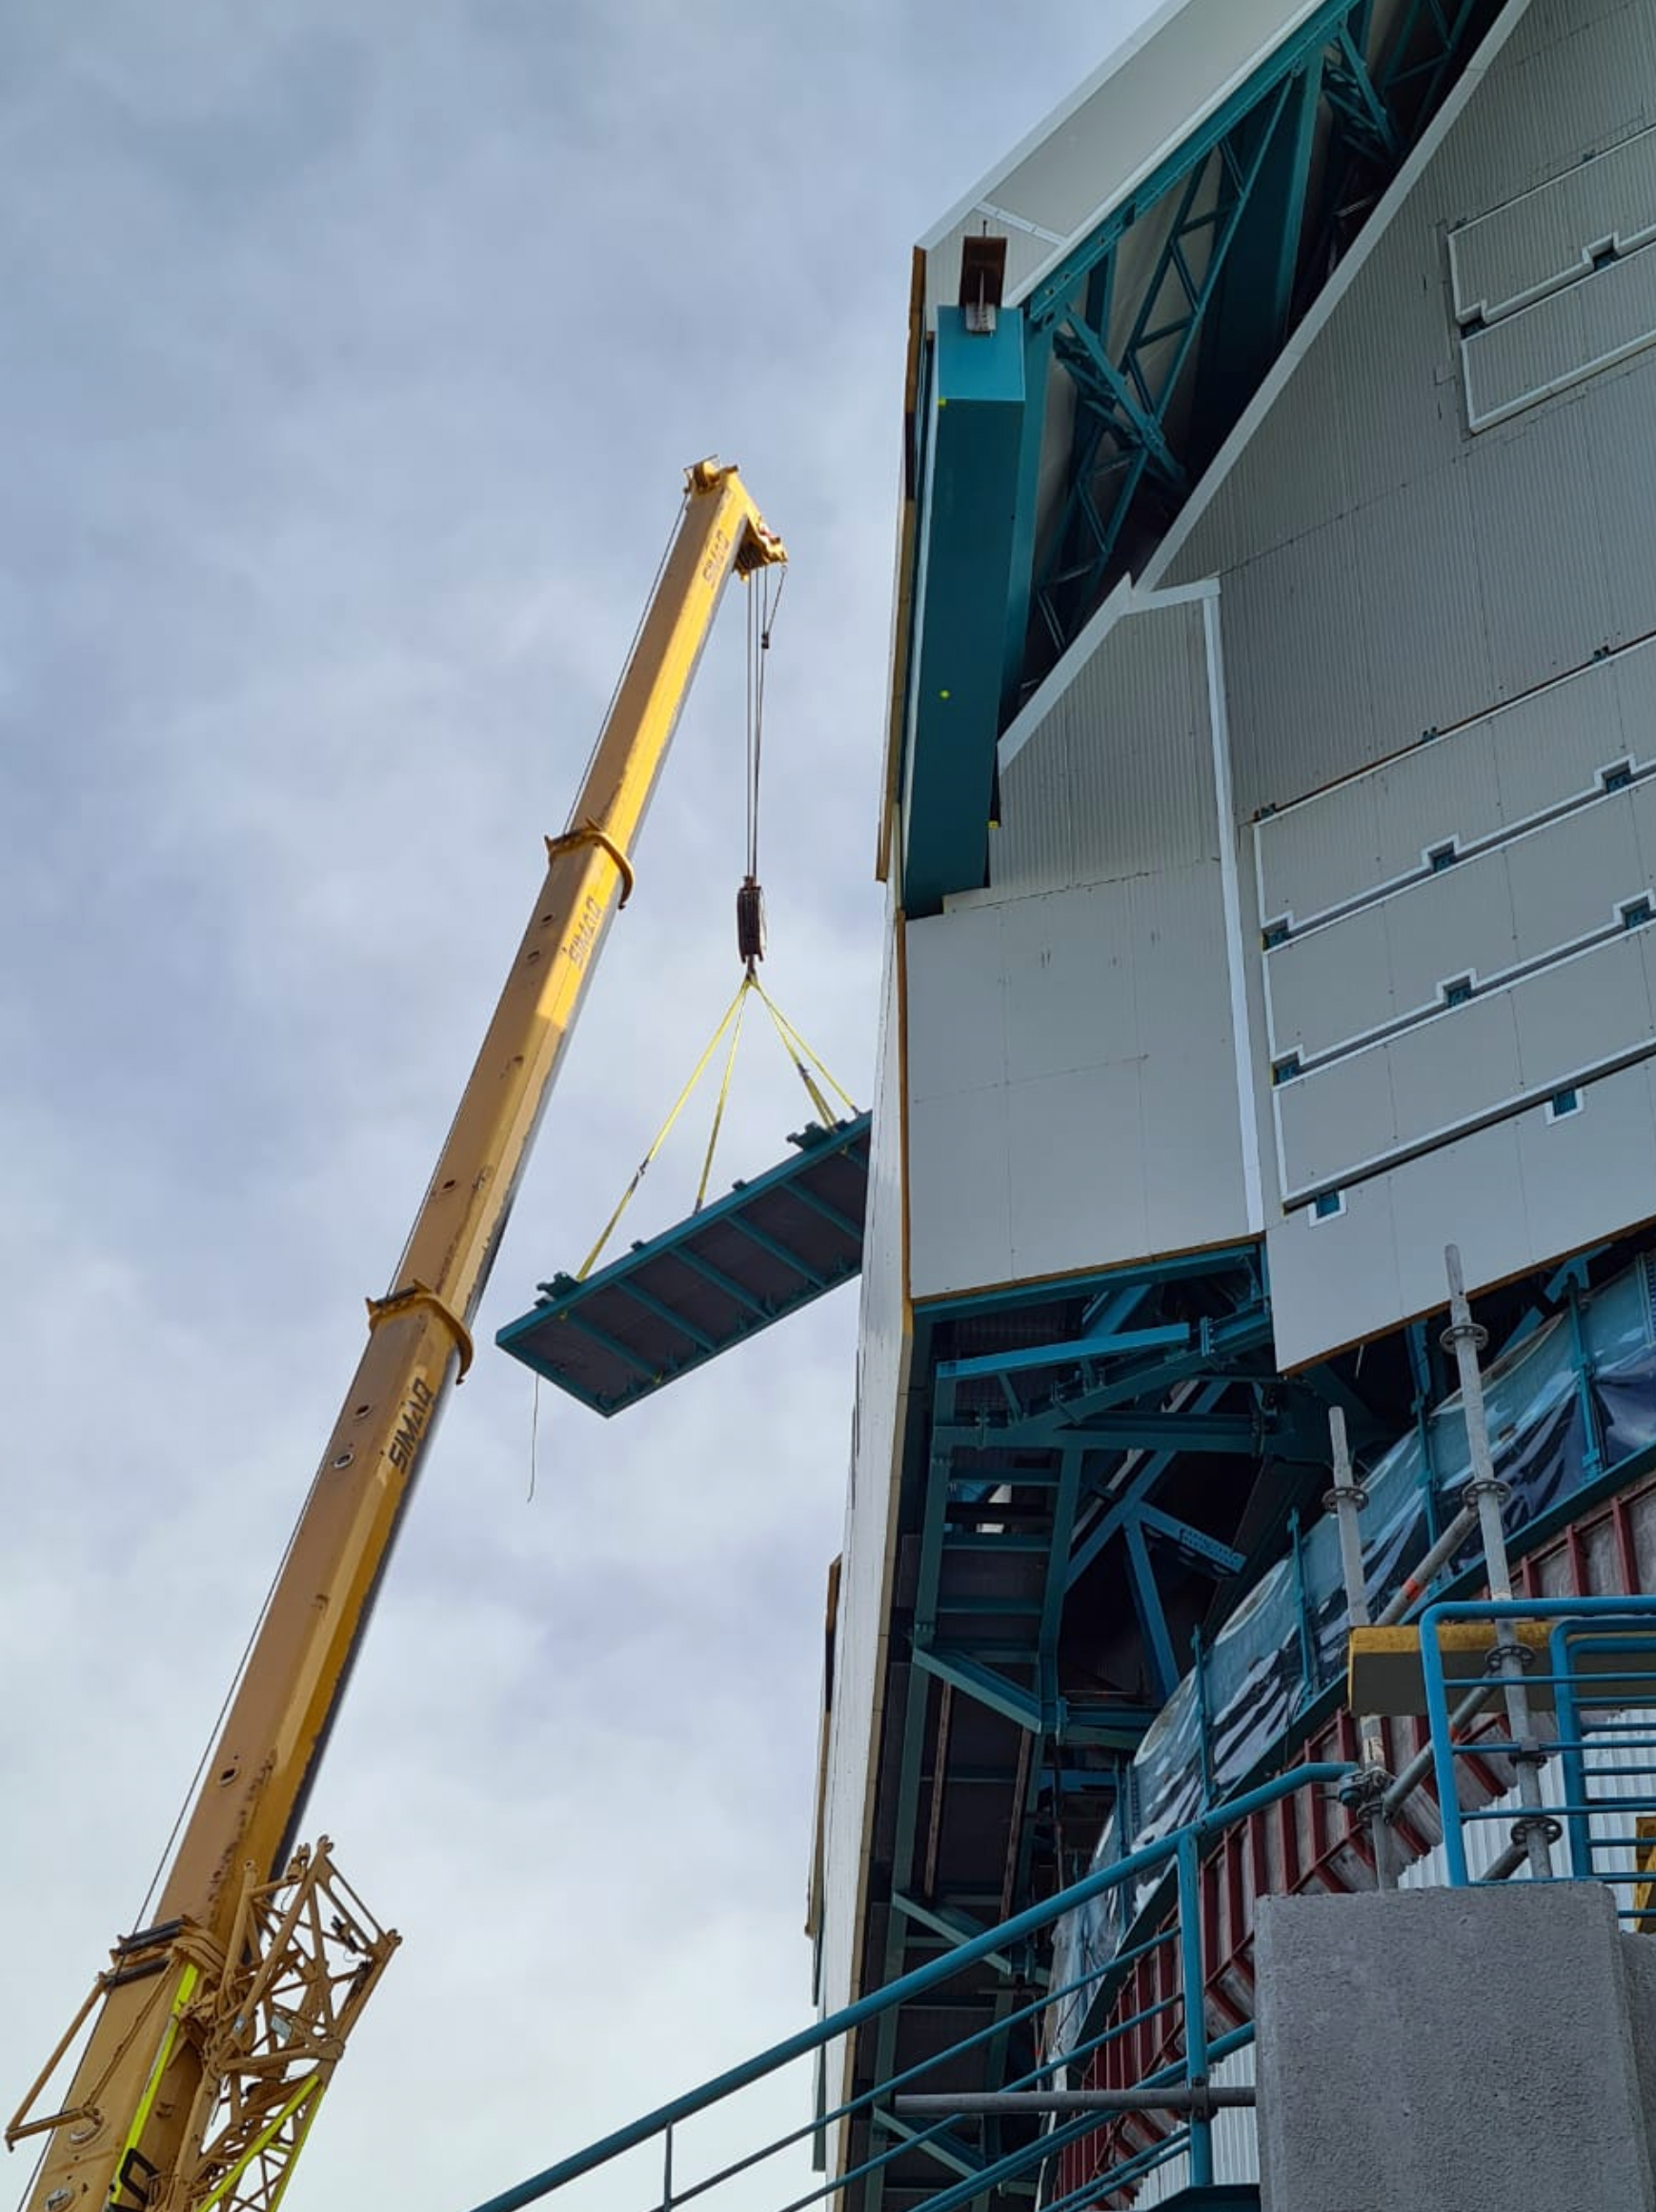

Vera C. Rubin Observatory Floor Hatch Improvements

The floor hatch on the 7th level of the summit facility building has now received major improvements designed by Rubin Mechanical Engineer, Mario Rivera. This hatch will provide access when lifting large pieces of equipment from ground level to the floor level of the dome, using the recently completed dome bridge crane. The hatch also provides an alternate means of lifting the Camera or Secondary Mirror (M2) down to ground level or up to the telescope in the unlikely event that the platform lift (which requires that lifted pieces be on rolling carts) is not available or not functioning.

Credit: Rubin Obs/NSF/AURA